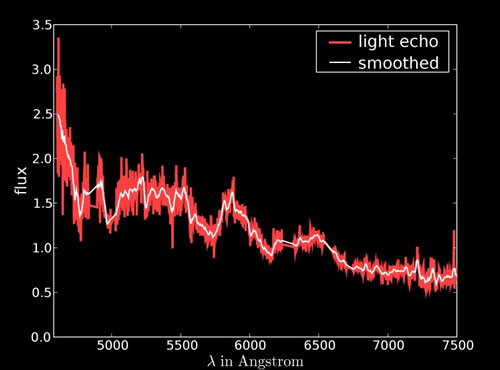

GMOS-South spectrum of the light echo from SNR 0509-67.5

GMOS-South spectrum of the light echo from SNR 0509-67.5 a Type Ia supernova that exploded in the Large Magellanic Cloud 400 years ago.

Credit: International Gemini Observatory/NOIRLab/NSF/AURA